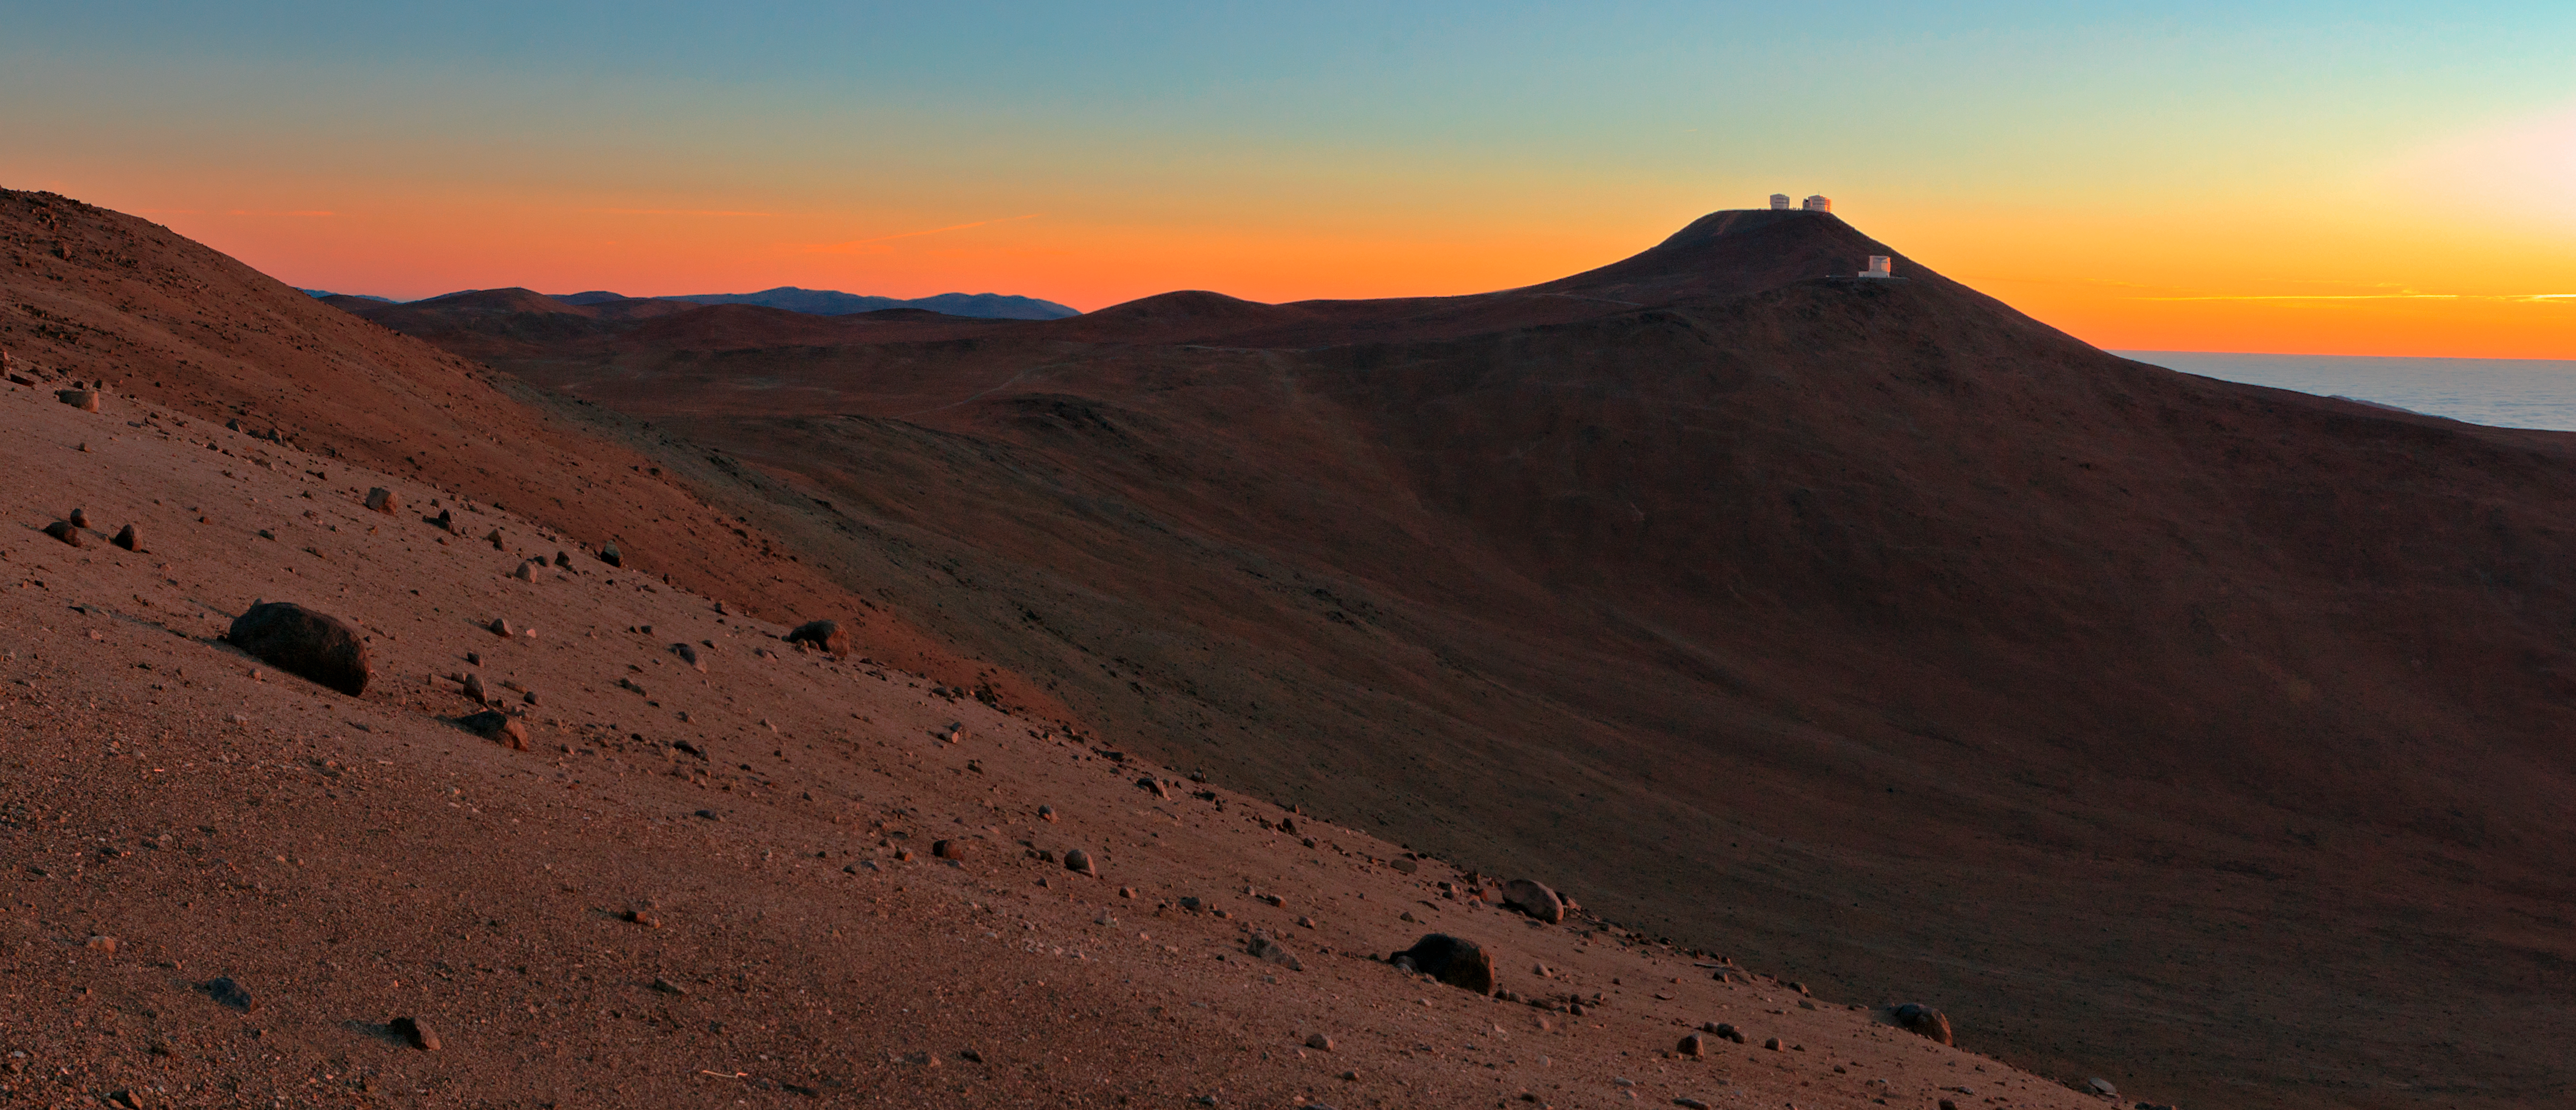

Paranal sunset

Sunset over ESO's Paranal observatory.

Credit: ESO/B. Tafreshi (twanight.org)